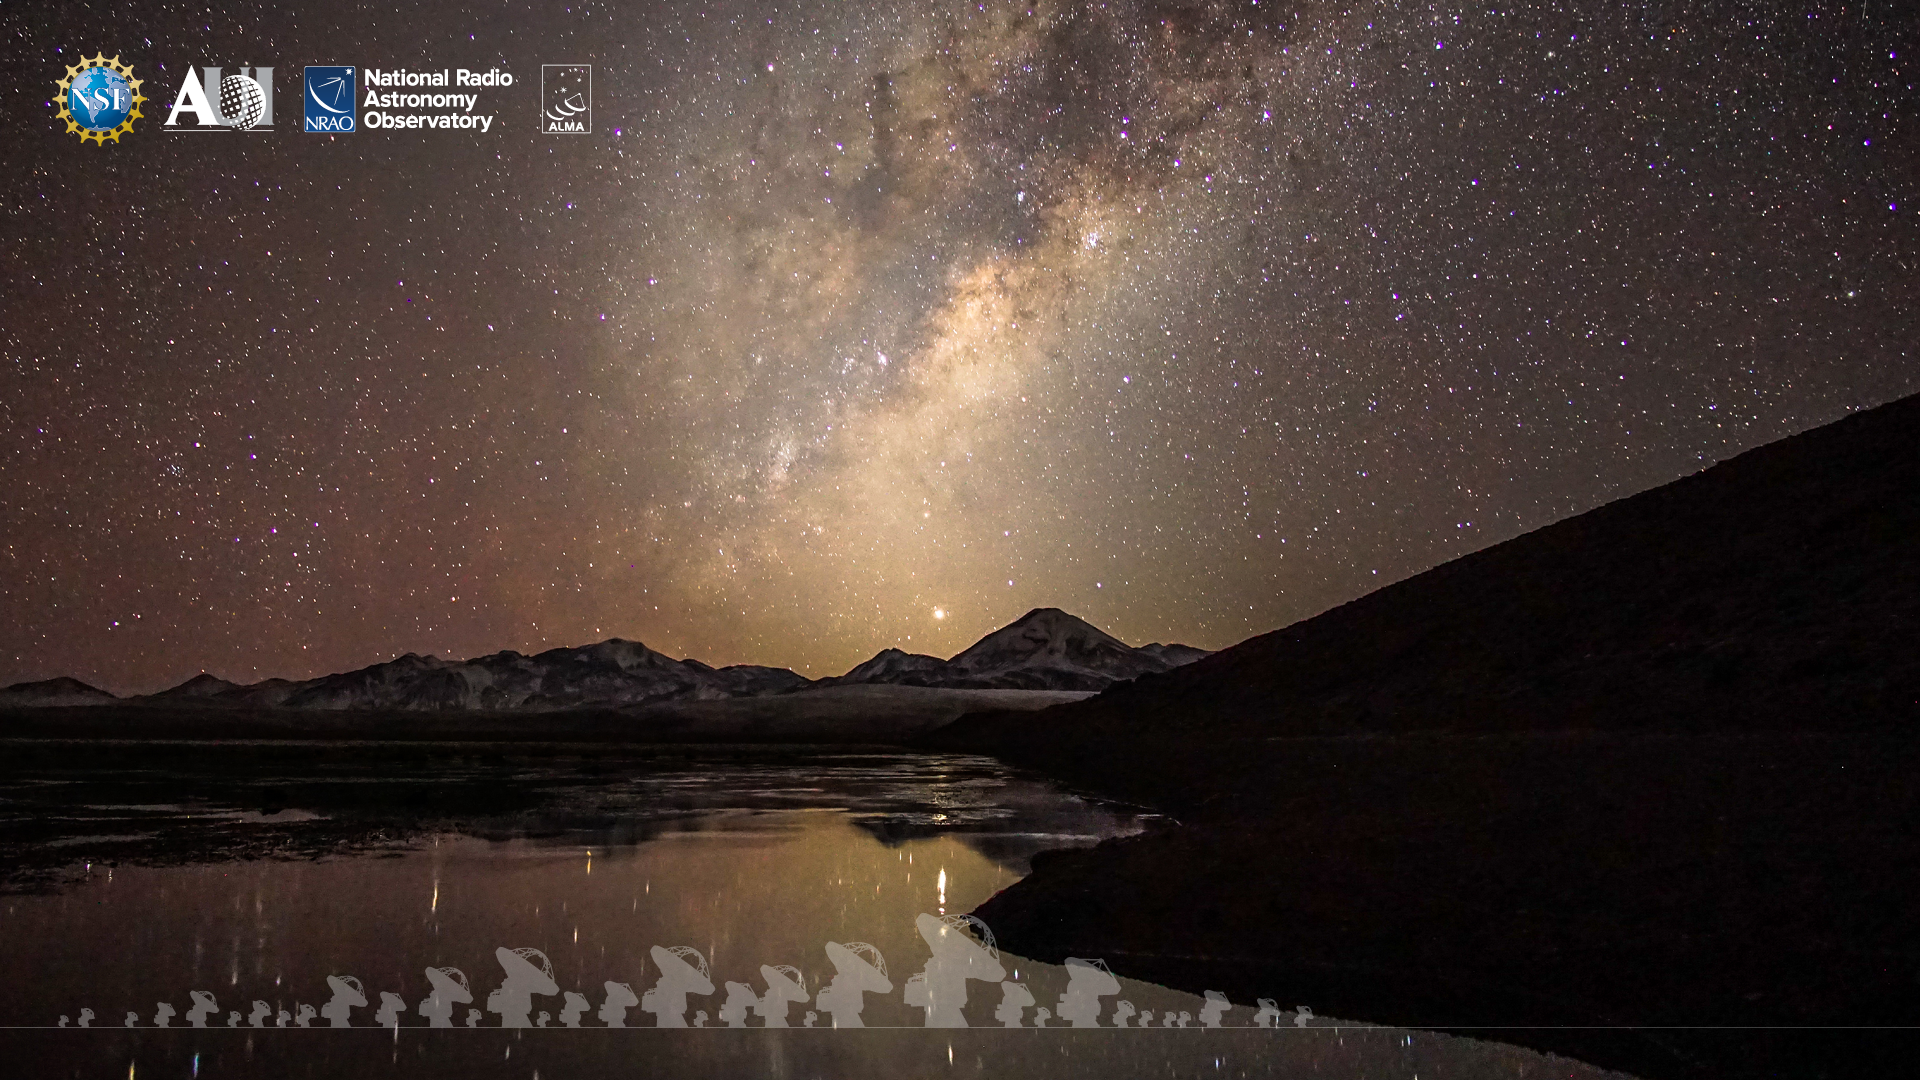

ALMA Background 3

Credit: NRAO/AUI/NSF